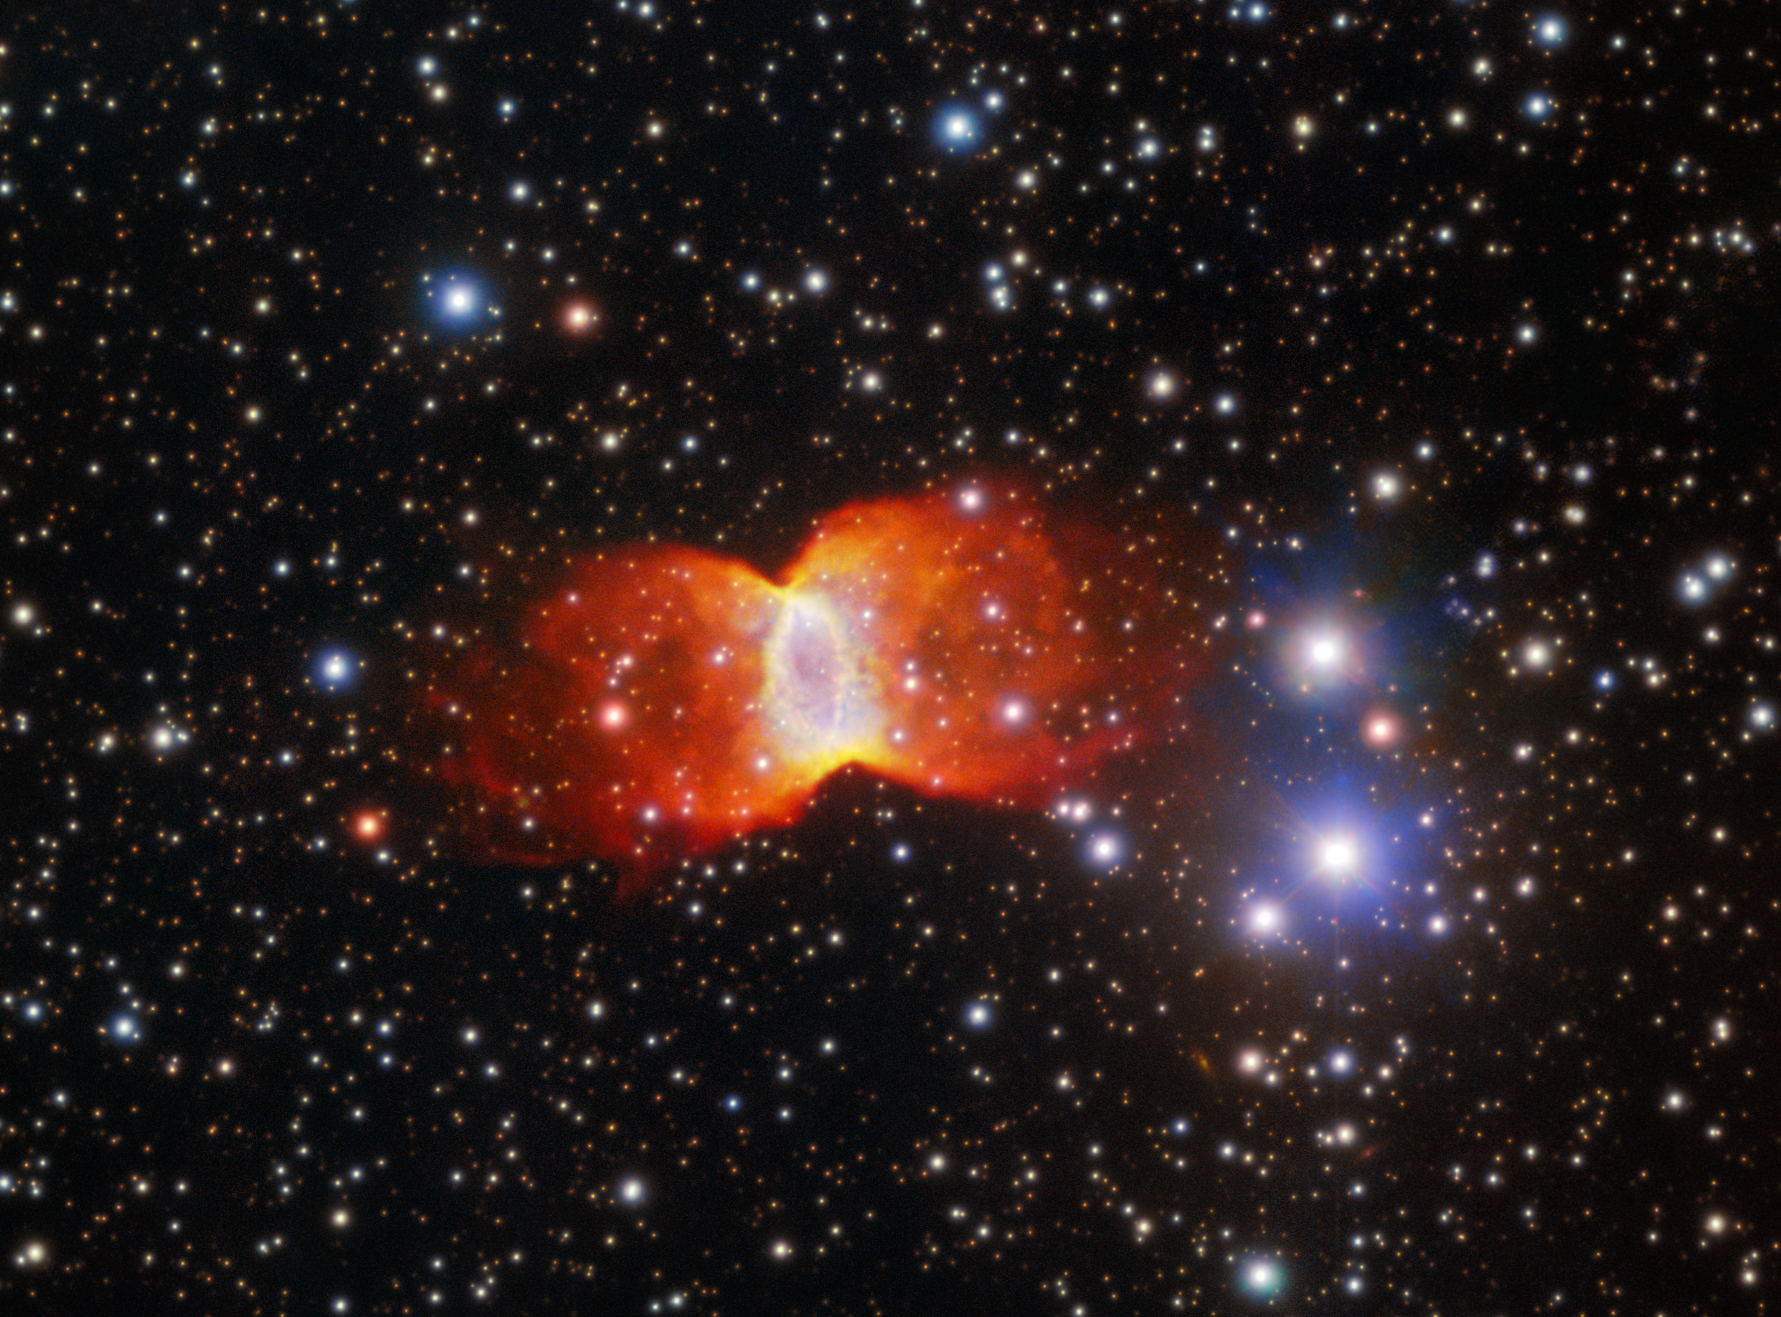

A ‘Butterfly’ from Death’s Door

This ghostly, butterfly-shaped planetary nebula, captured with Gemini North, one half of the International Gemini Observatory, supported in part by the U.S. National Science Foundation and operated by NSF NOIRLab, is known as Kohoutek 3-46. Kohoutek 3-46 derives its name from the prolific planetary nebula hunter who discovered it, Czech astronomer Luboš Kohoutek.

Located in the constellation Cygnus, Kohoutek 3-46 is estimated to be around 20,000 years old and around 7200 light-years away. The term ‘planetary nebula’ is a misnomer, since these nebulae are unrelated to planets. The term originates from their planet-like round shape, more obviously seen in this earlier NOIRLab Image of the Week. Kohoutek 3-46 has expanded into an unusual bipolar shape, classified by its well-defined hourglass shape, prominent equatorial ring and marked waist. About 10–20% of planetary nebulae are bipolar. No matter the shape they take on, these glowing clouds of gas form after a star of one to eight times the mass of the Sun has expanded into a red giant. As the core of the red giant contracts, the star expels layers of its atmosphere into space. Energetic ultraviolet radiation from the hot, exposed core then ionizes this gaseous shell around it, ‘illuminating’ the planetary nebula.

Credit: International Gemini Observatory/NOIRLab/NSF/AURAImage processing: J. Miller (International Gemini Observatory/NSF NOIRLab), M. Rodriguez (International Gemini Observatory/NSF NOIRLab) & M. Zamani (NSF NOIRLab)